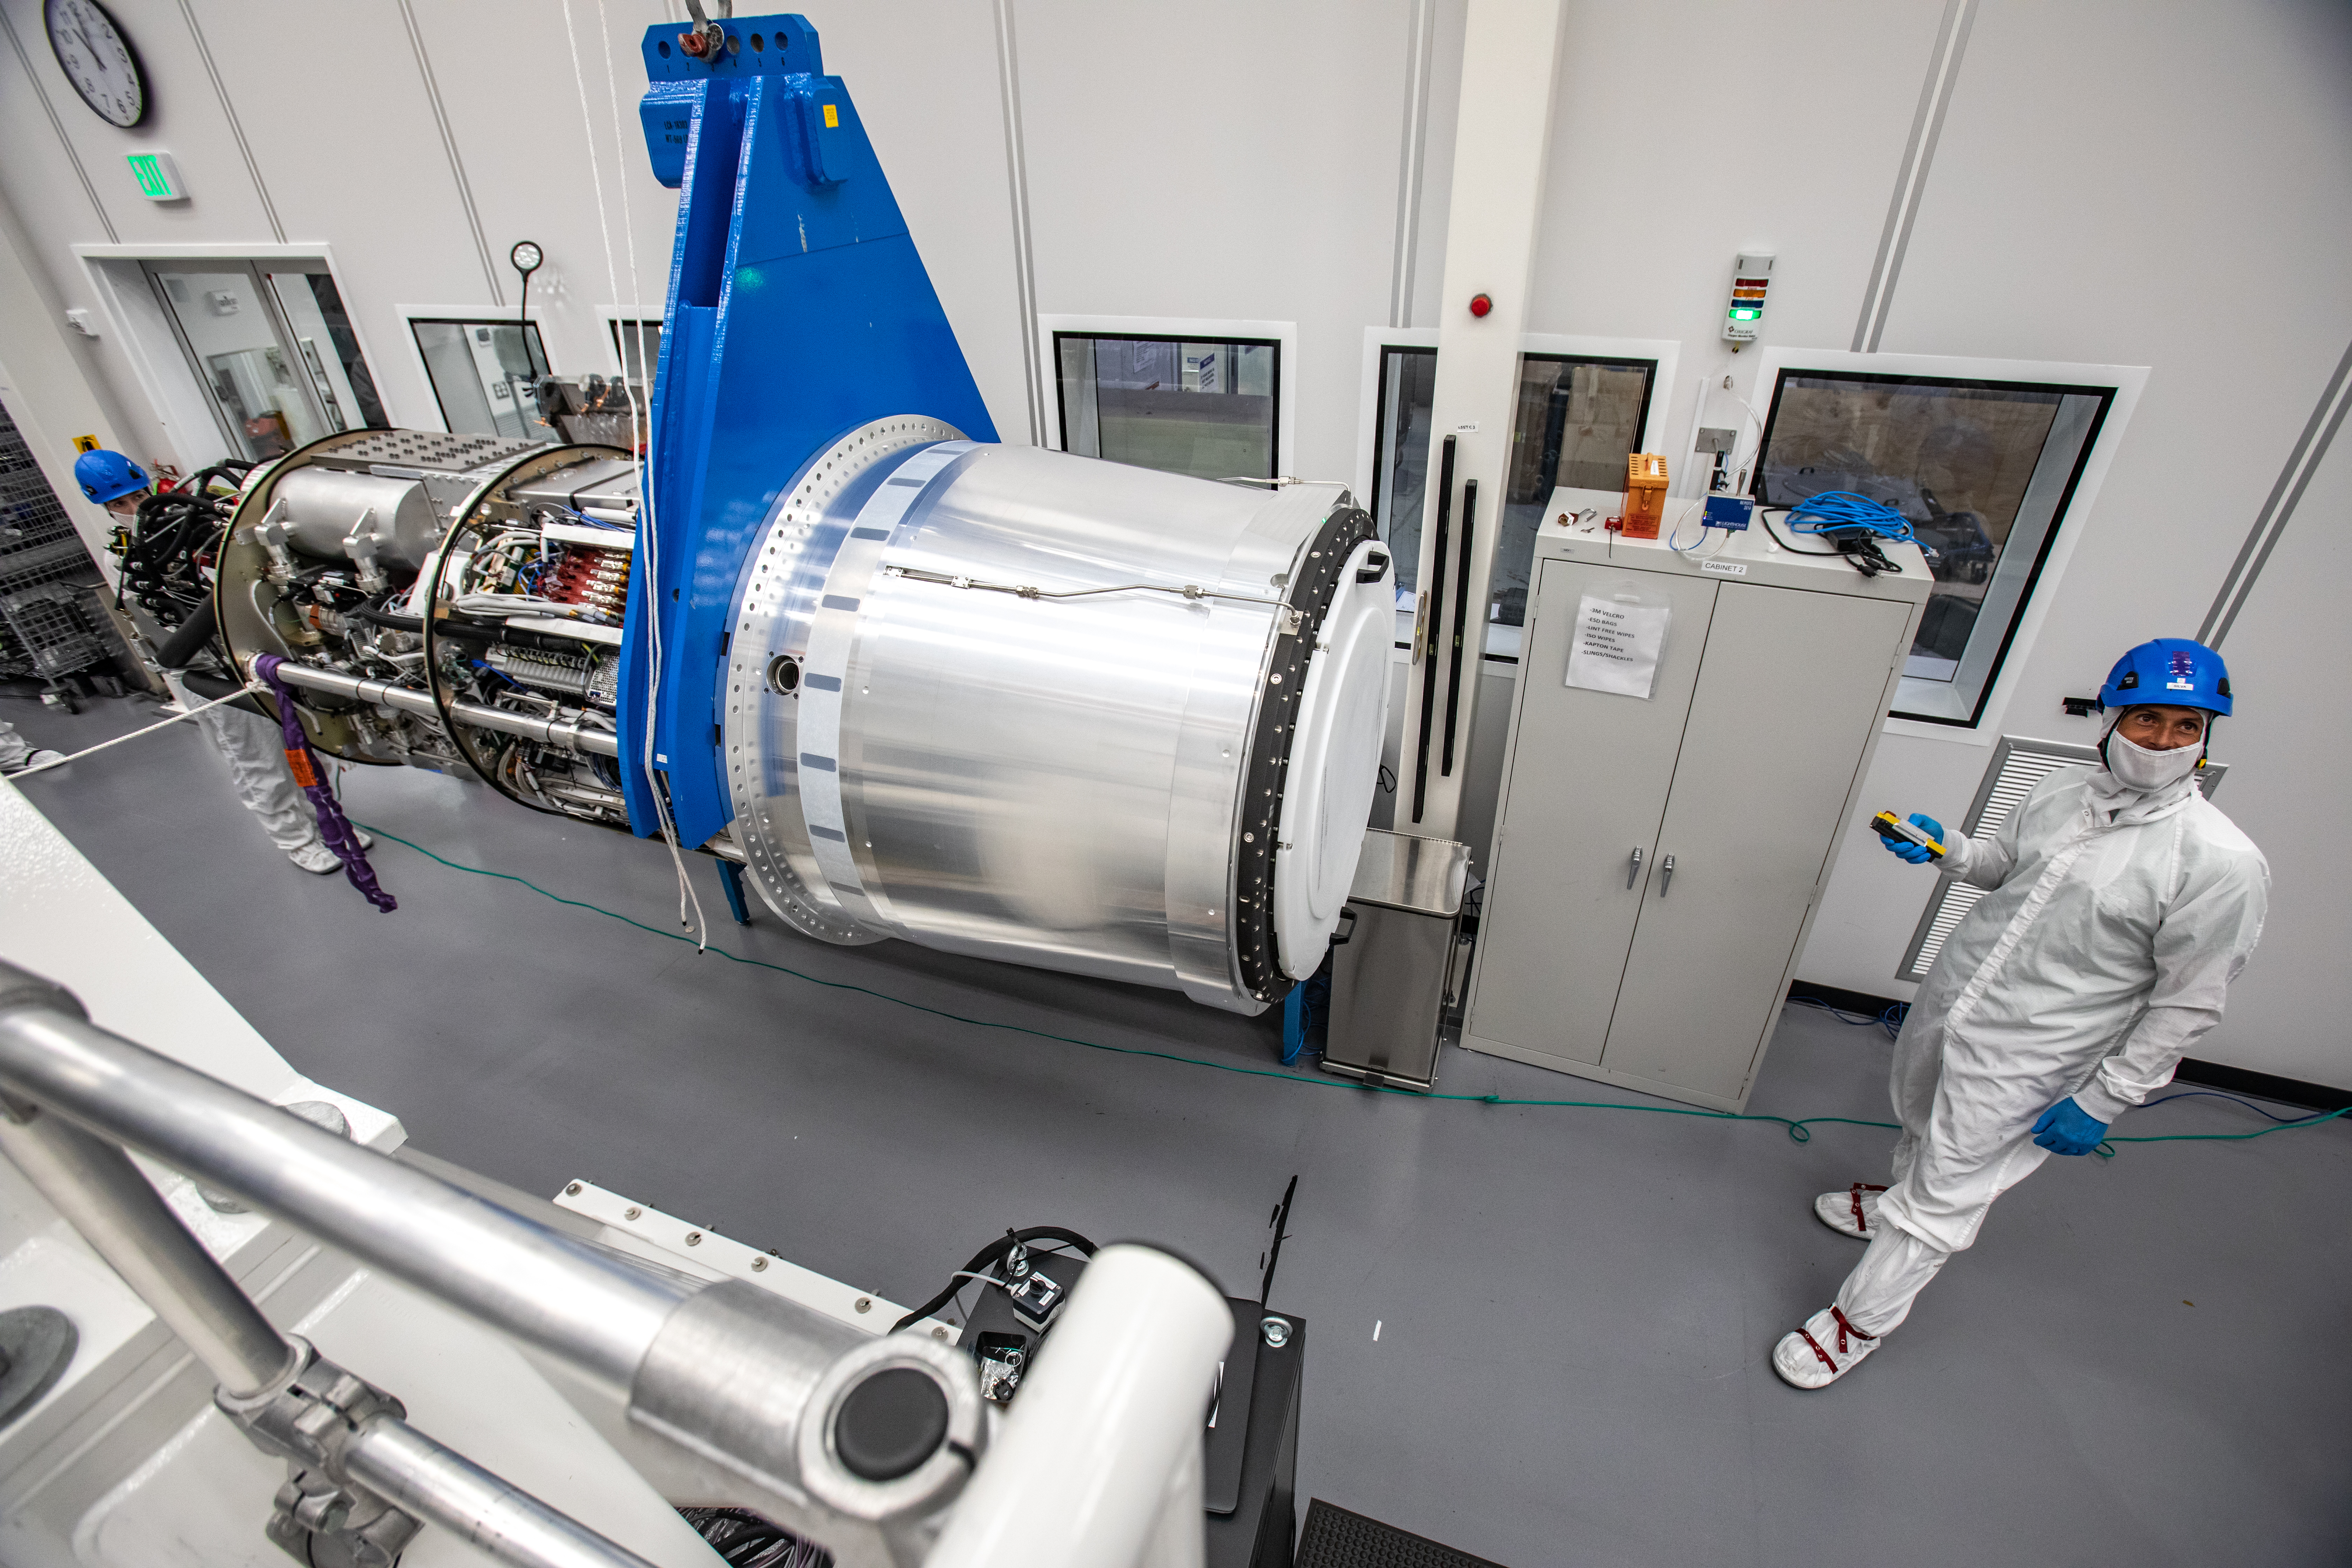

LSST Camera Cryostat Installation

The LSST camera team successfully installed the cryostat to the camera body on April 8.

Credit: Jacqueline Ramseyer Orrell/SLAC National Accelerator Laboratory